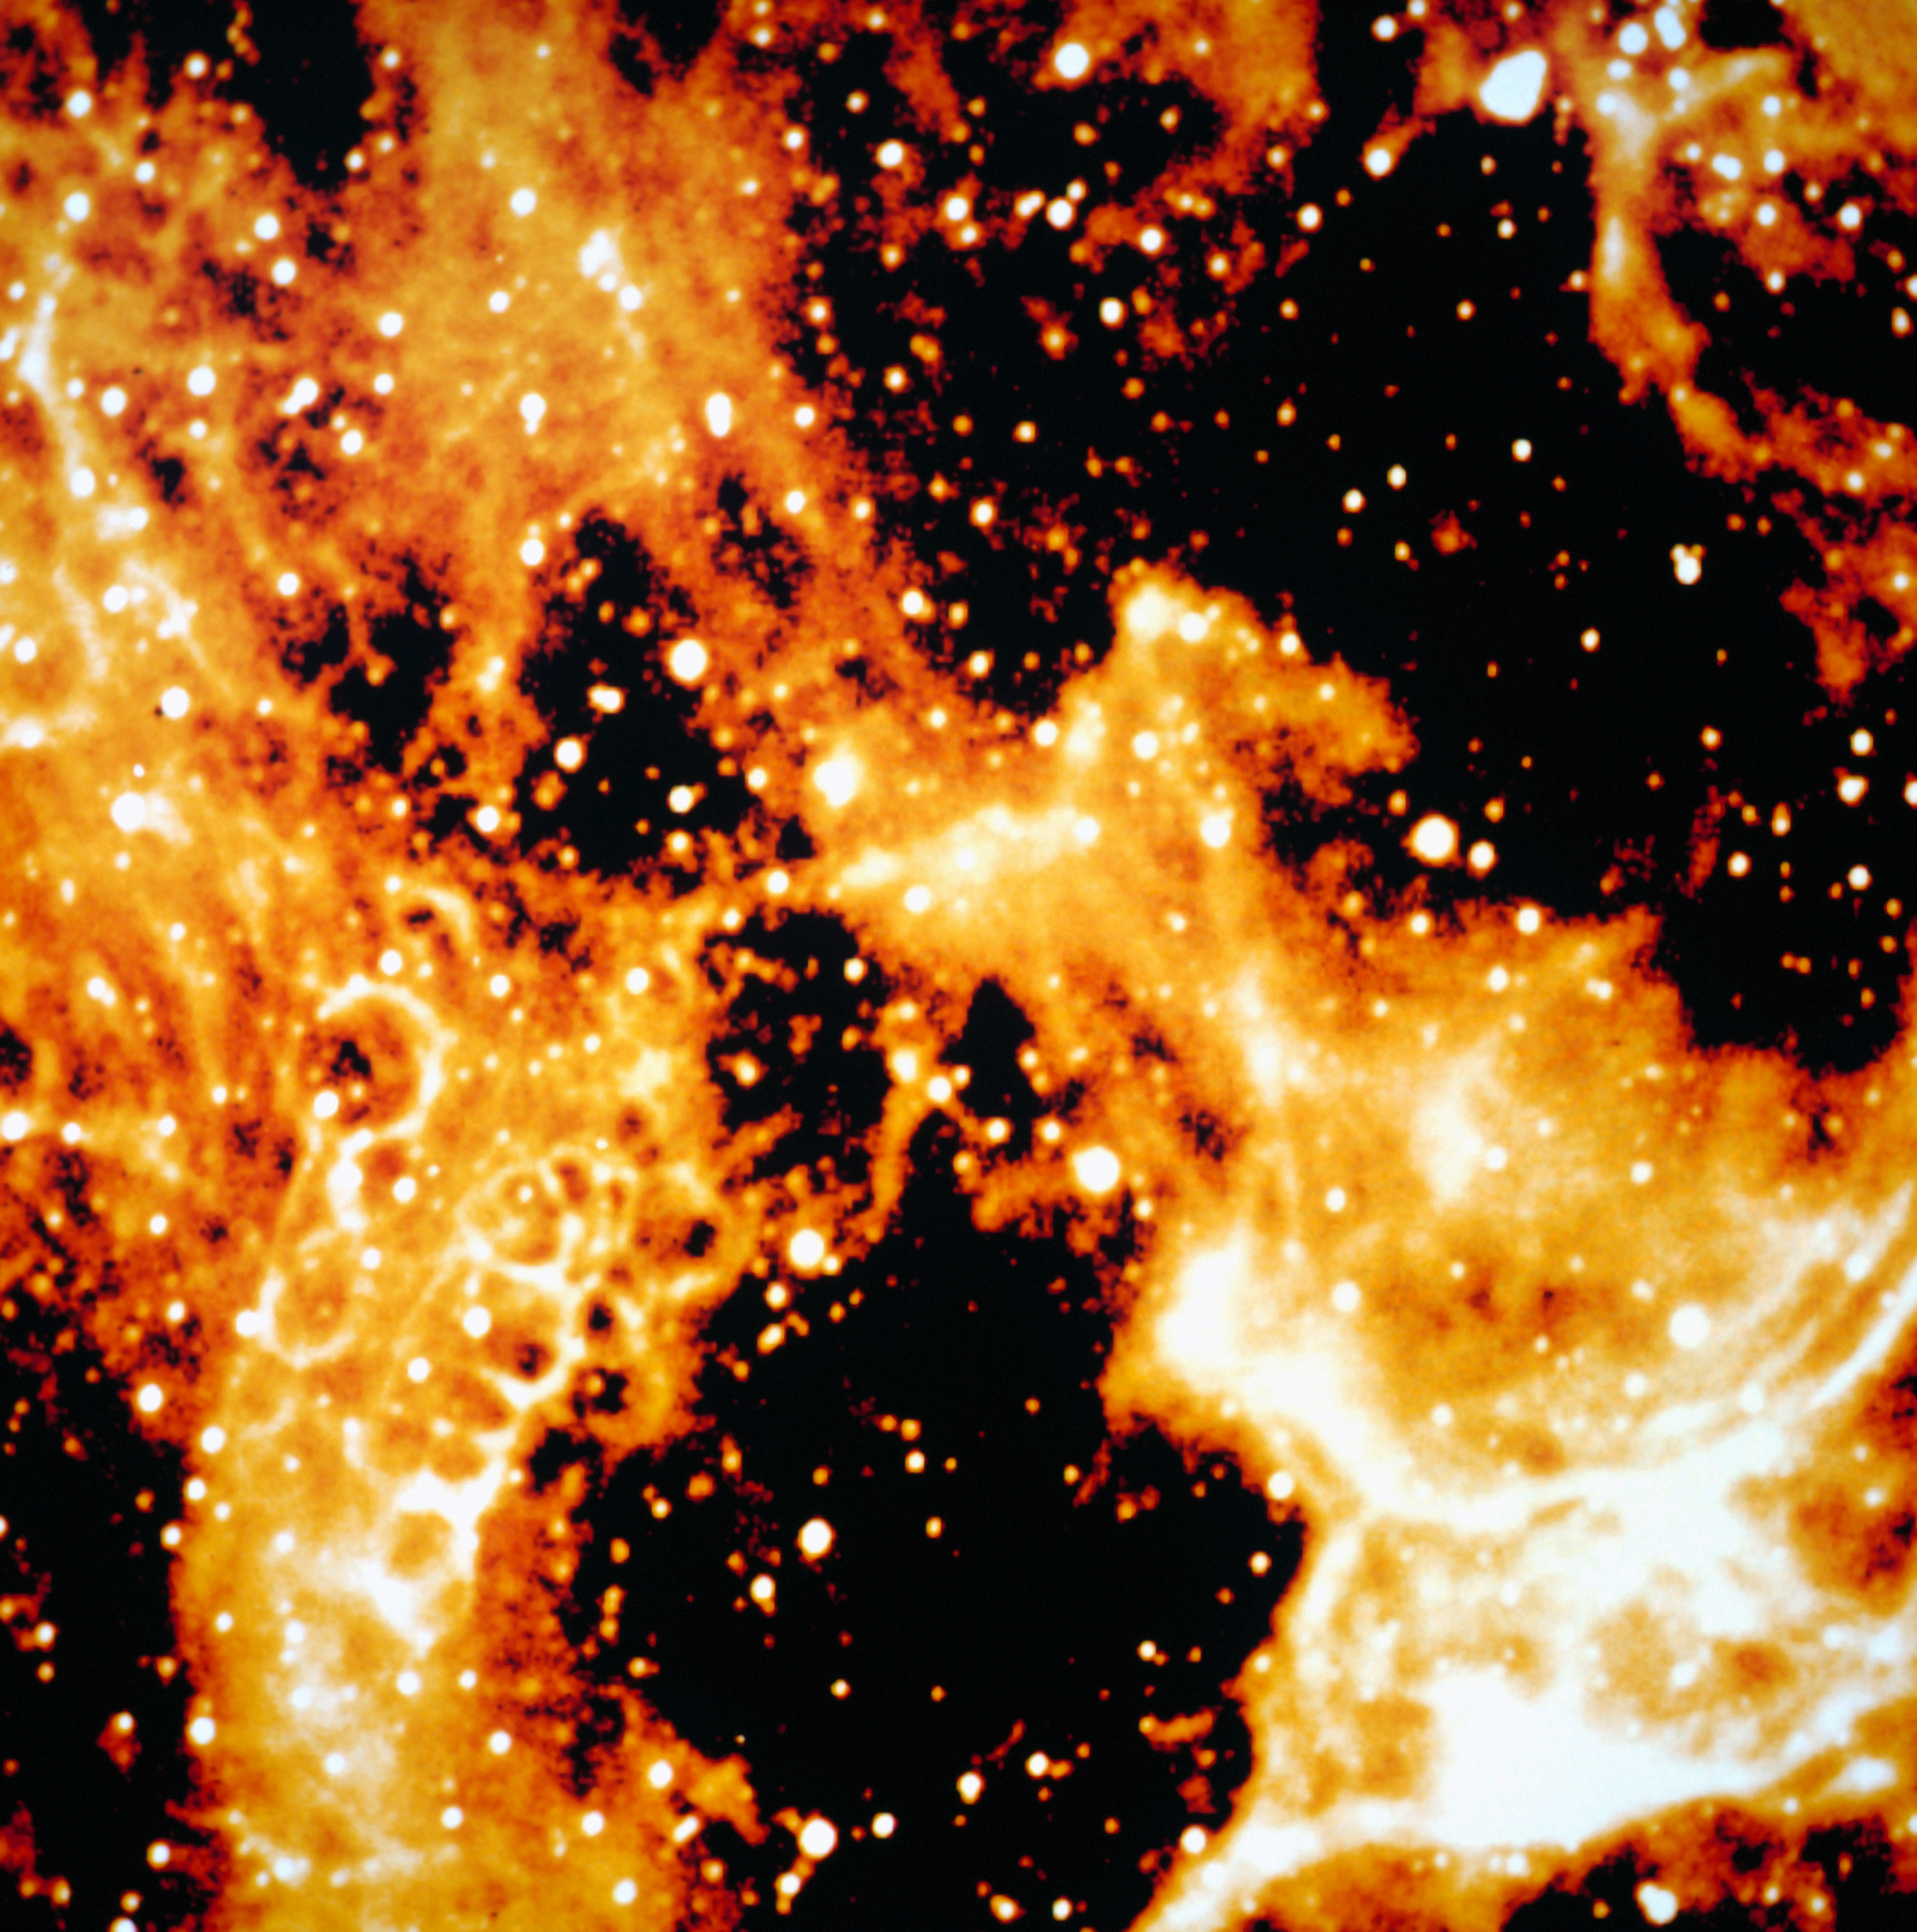

Honeycomb structure around SN 1987A

This frame was obtained by NTT and EMMI in 1992, with 10 minutes exposure in H-alpha. It shows an interesting honeycomb structure in the interstellar matter around supernova SN1987A, which lies at the centre of the structure, in the lower left. SN 1987A, detected in 1987 in the nearby Large Magellanic Cloud was the closest supernova for several centuries, the first visible by naked-eye for 383 years and definitely one of the most studied objects in modern astronomy. ESO telescopes have been observing SN 1987A for more than twenty years.

More information in ESO Messenger 69, p34: http://www.eso.org/sci/publications/messenger/archive/no.69-sep92/messenger-no69.pdf

Credit: ESO